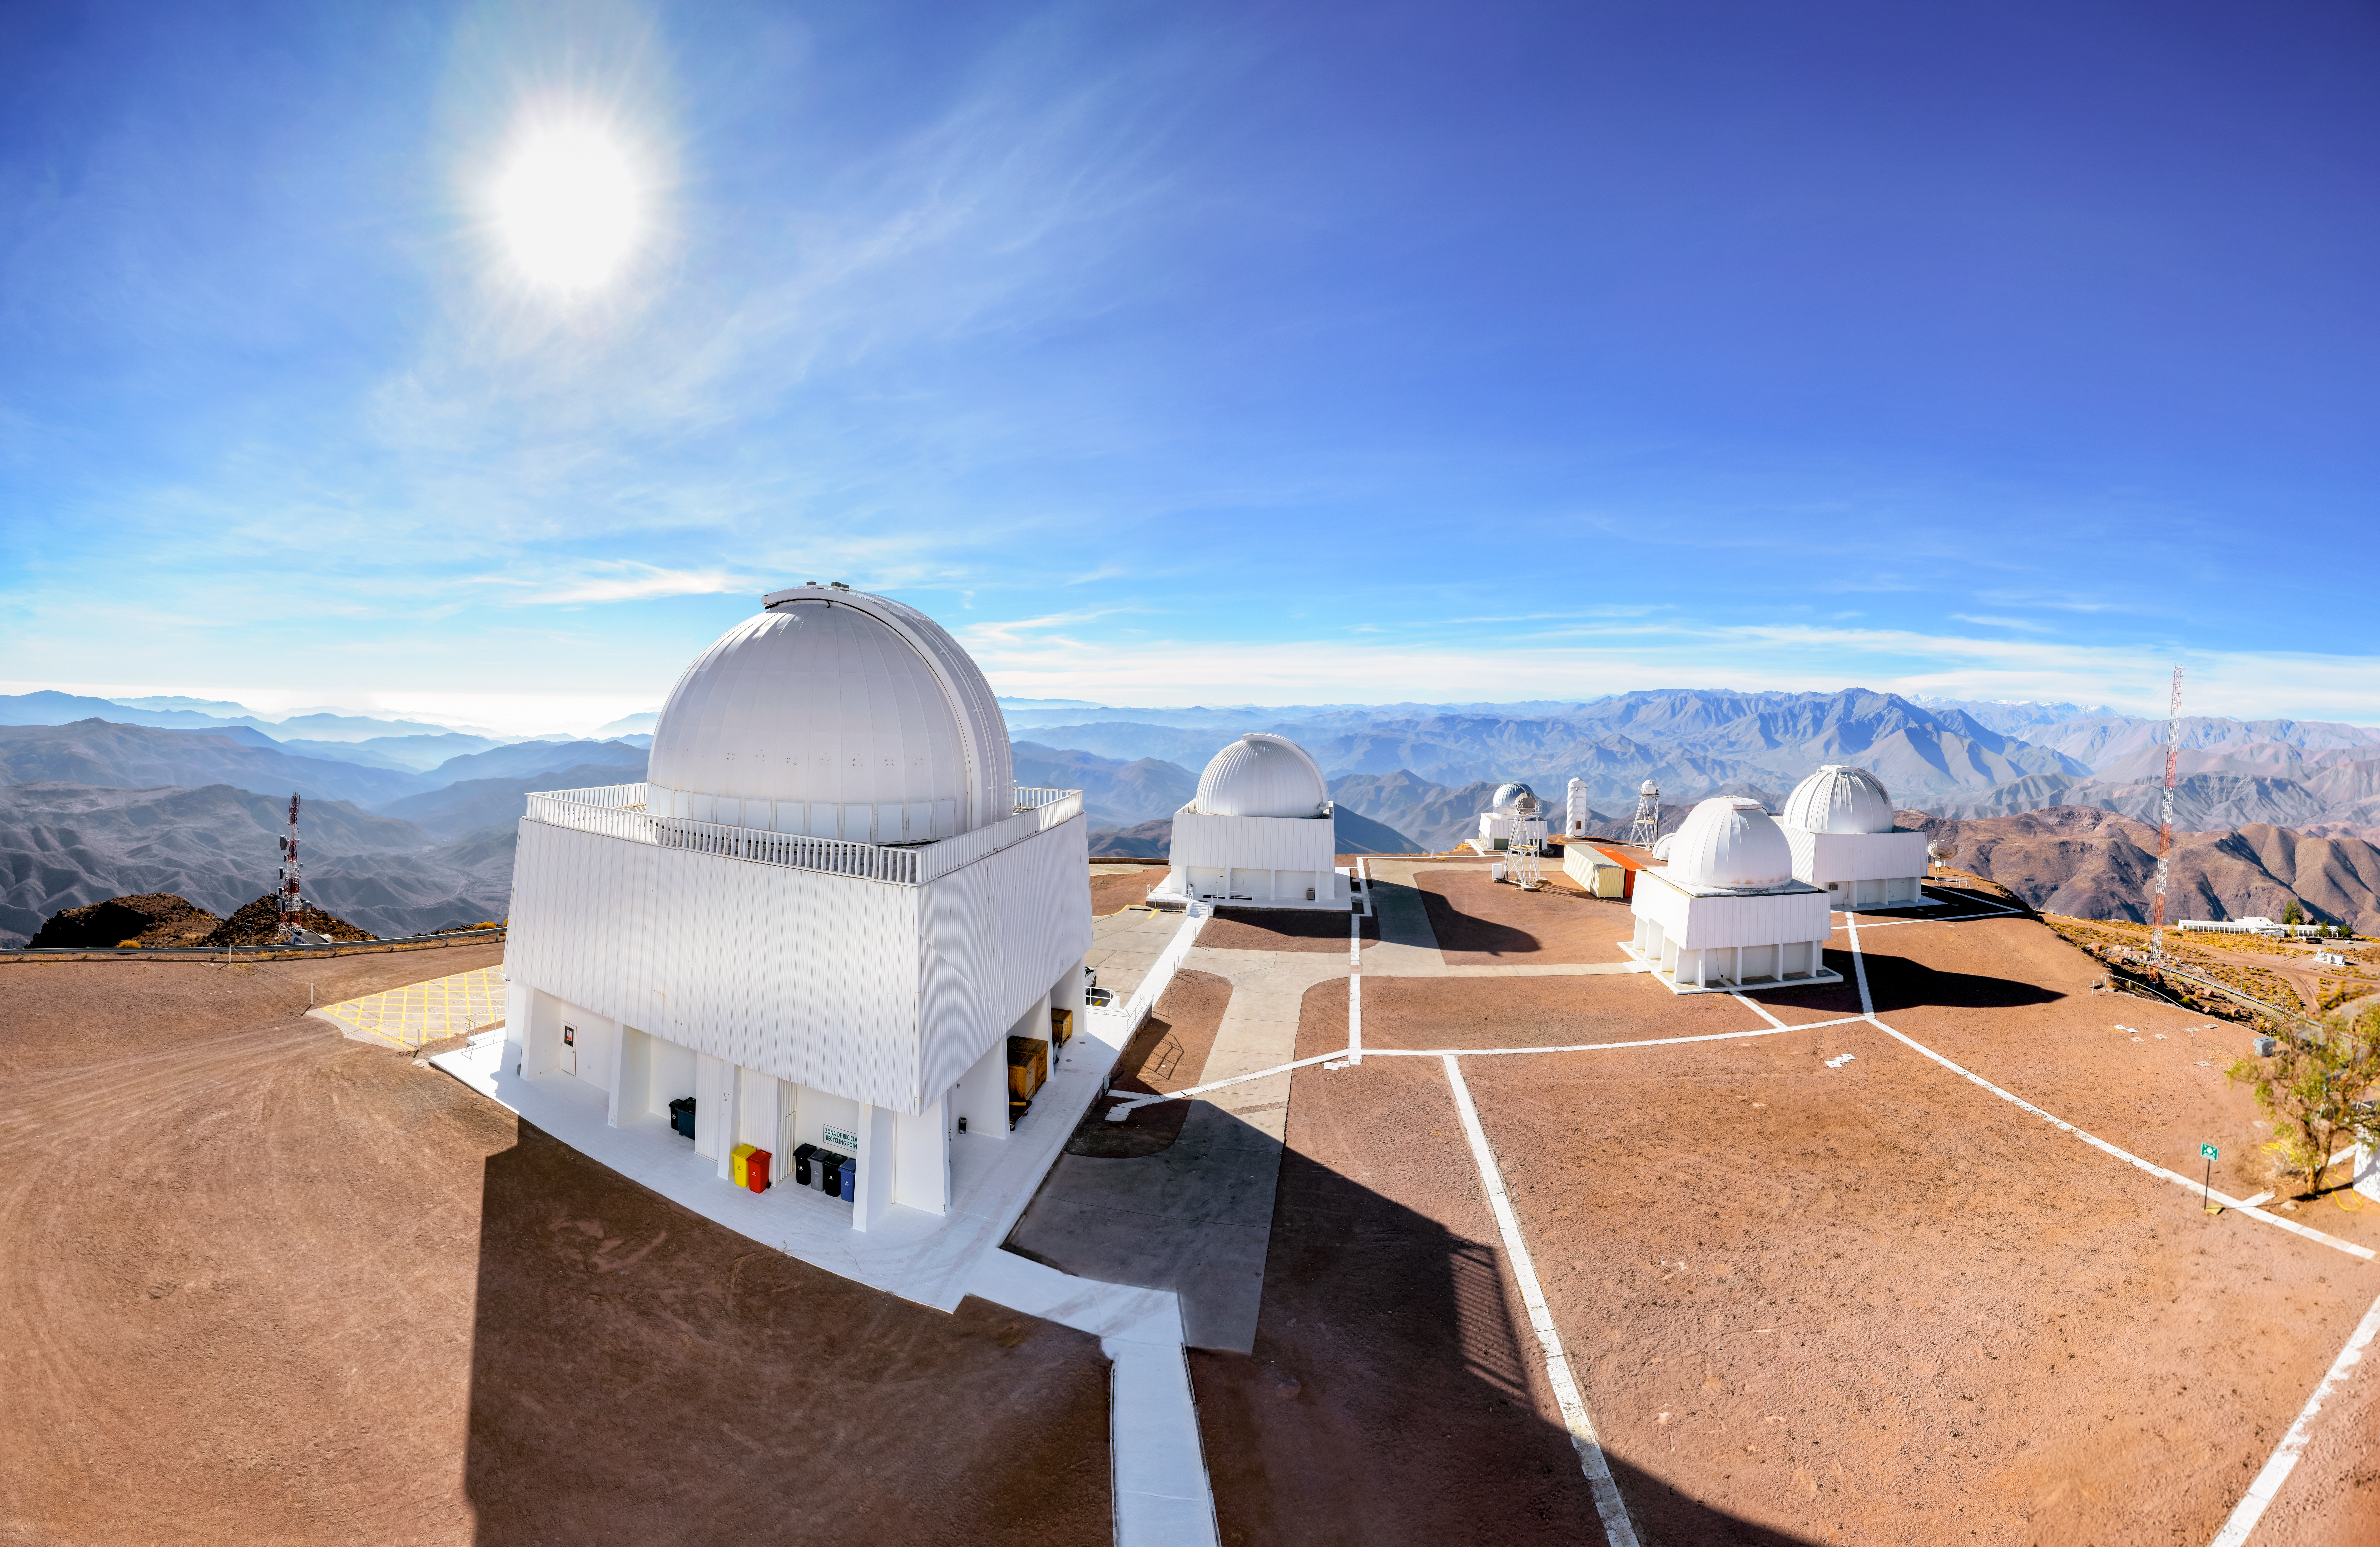

Panorama of CTIO telescopes

Panorama of the SMARTS telescopes at Cerro Tololo Inter-American Observatory in Chile.

Credit: CTIO/NOIRLab/NSF/AURA/D. Munizaga